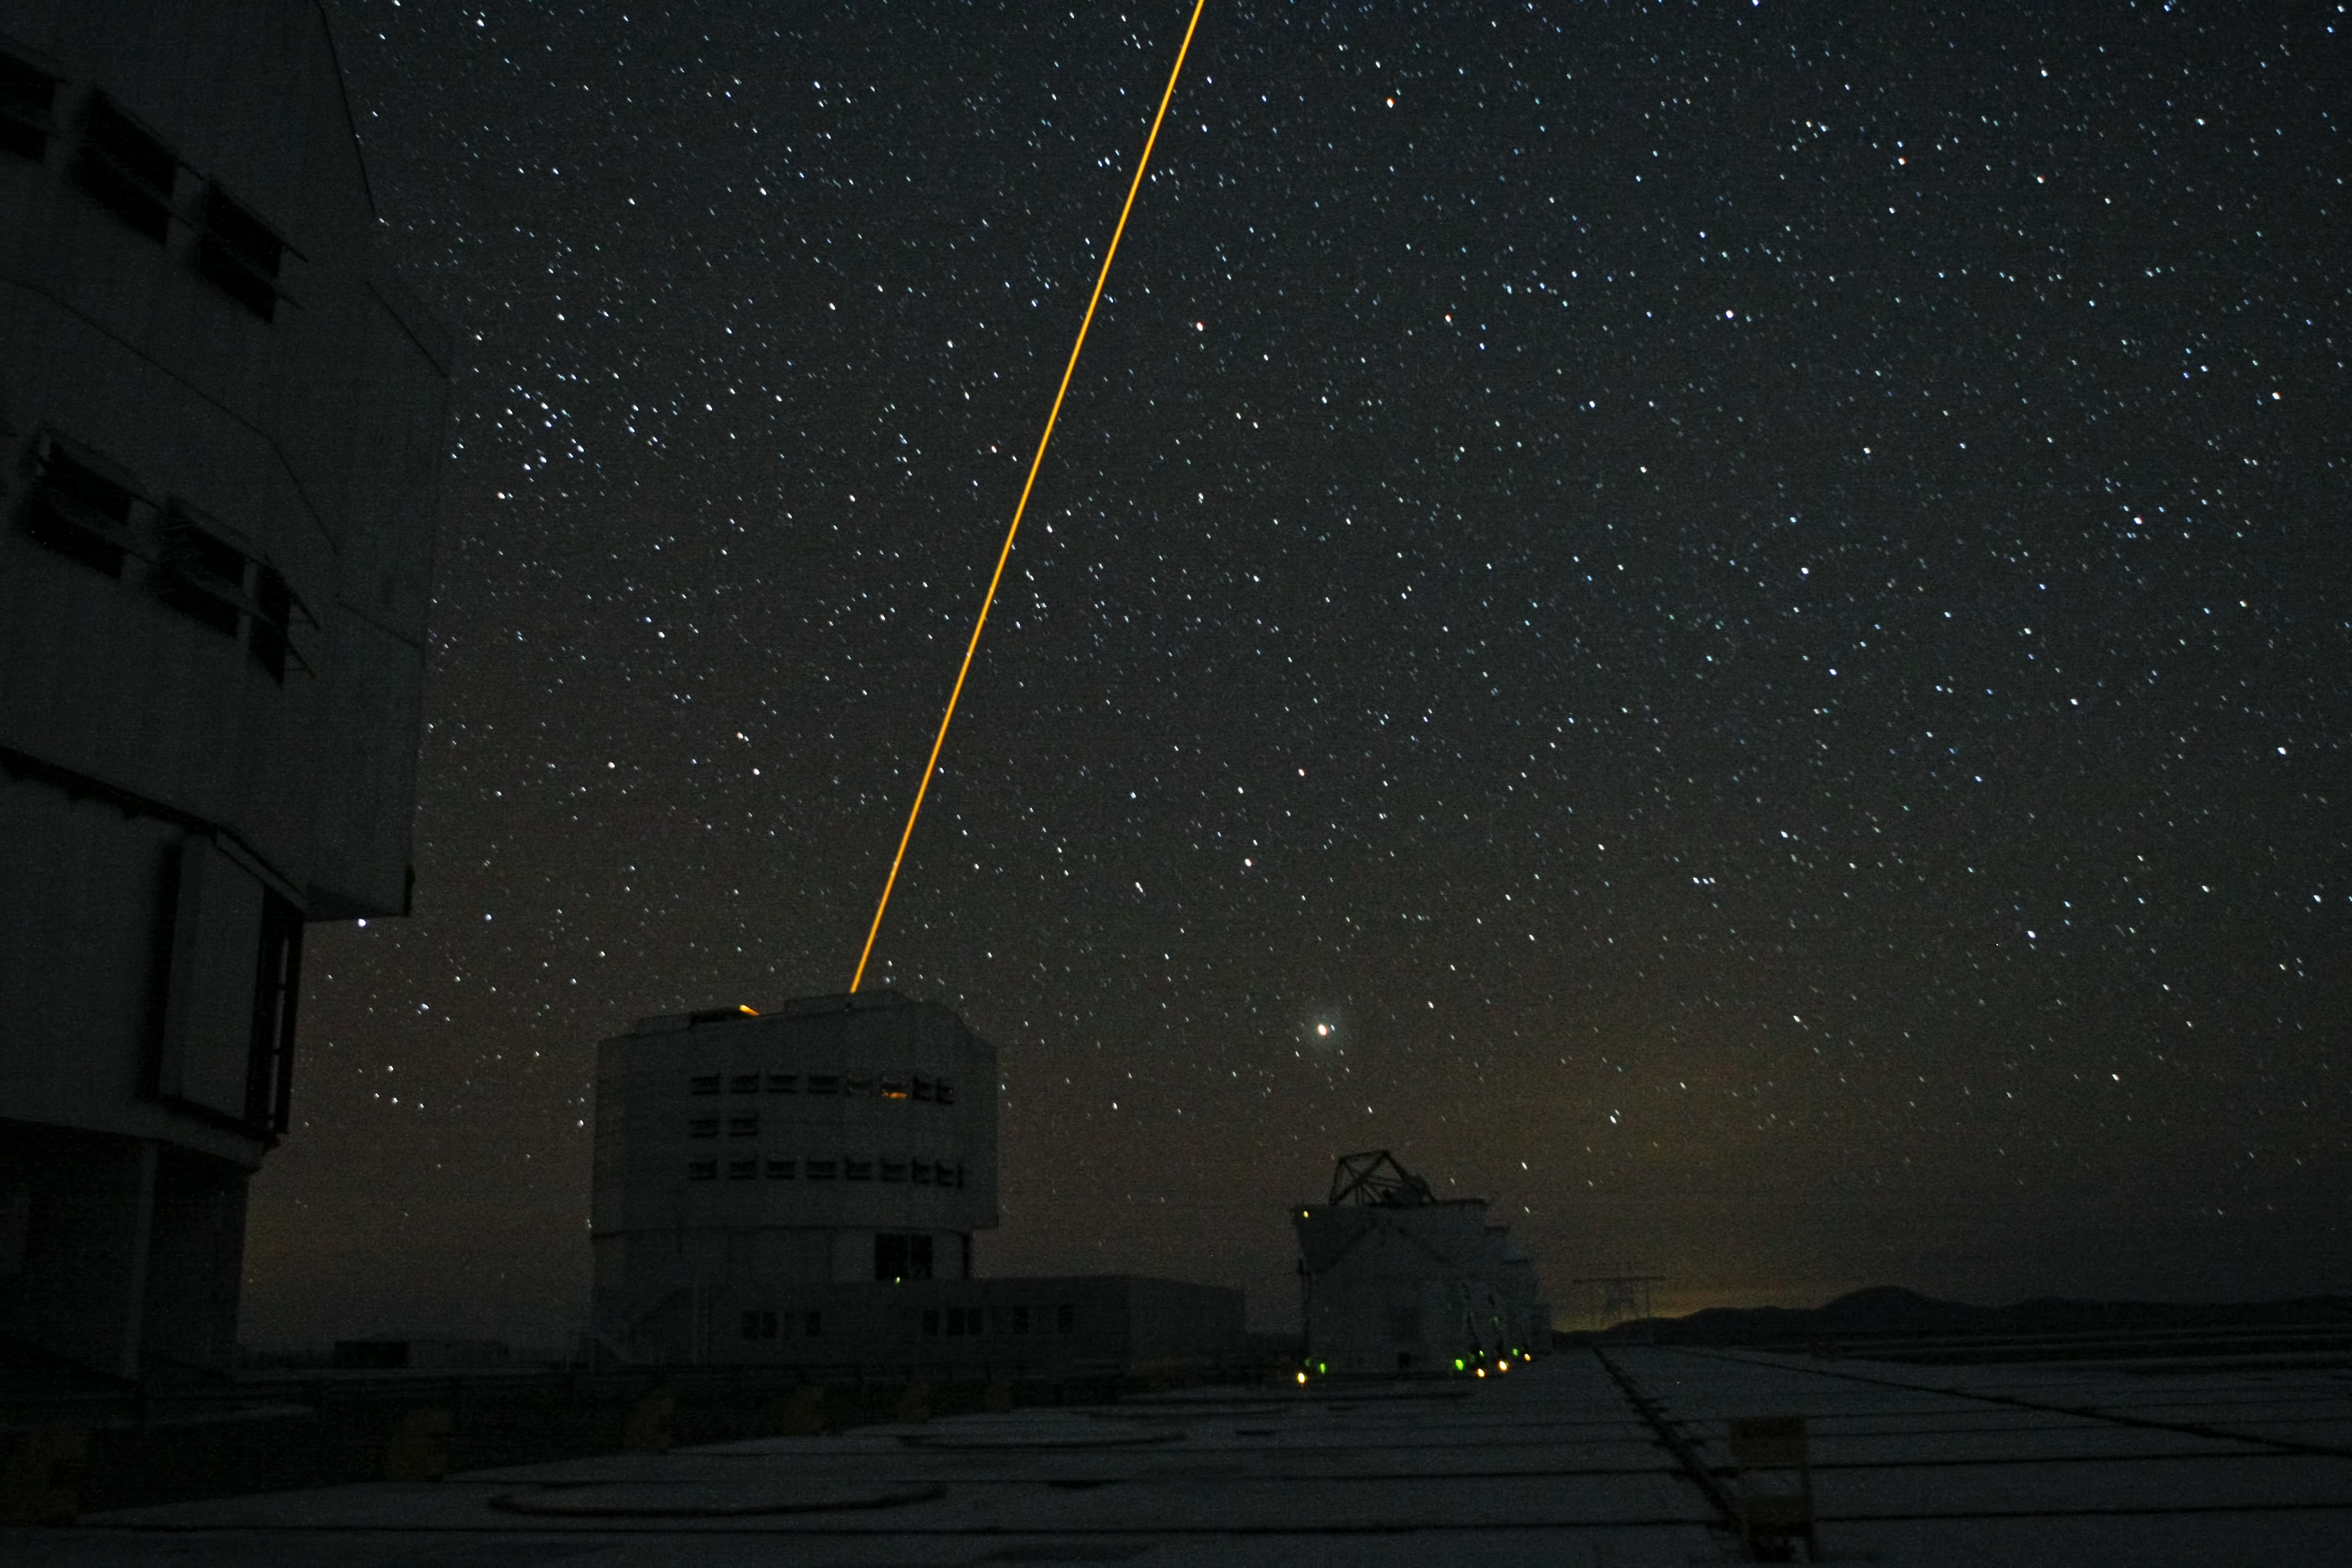

Night sky at Paranal showing Laser Guide Star

The night sky over ESO's Paranal Observatory in Chile. Two of the Unit Telescopes of the Very Large Telescope appear on the left. One is using a laser guide star which appears as a beam of light. The four smaller telescopes at the lower-right are the Auxiliary Telescopes used for interferometry.

Credit: ESO